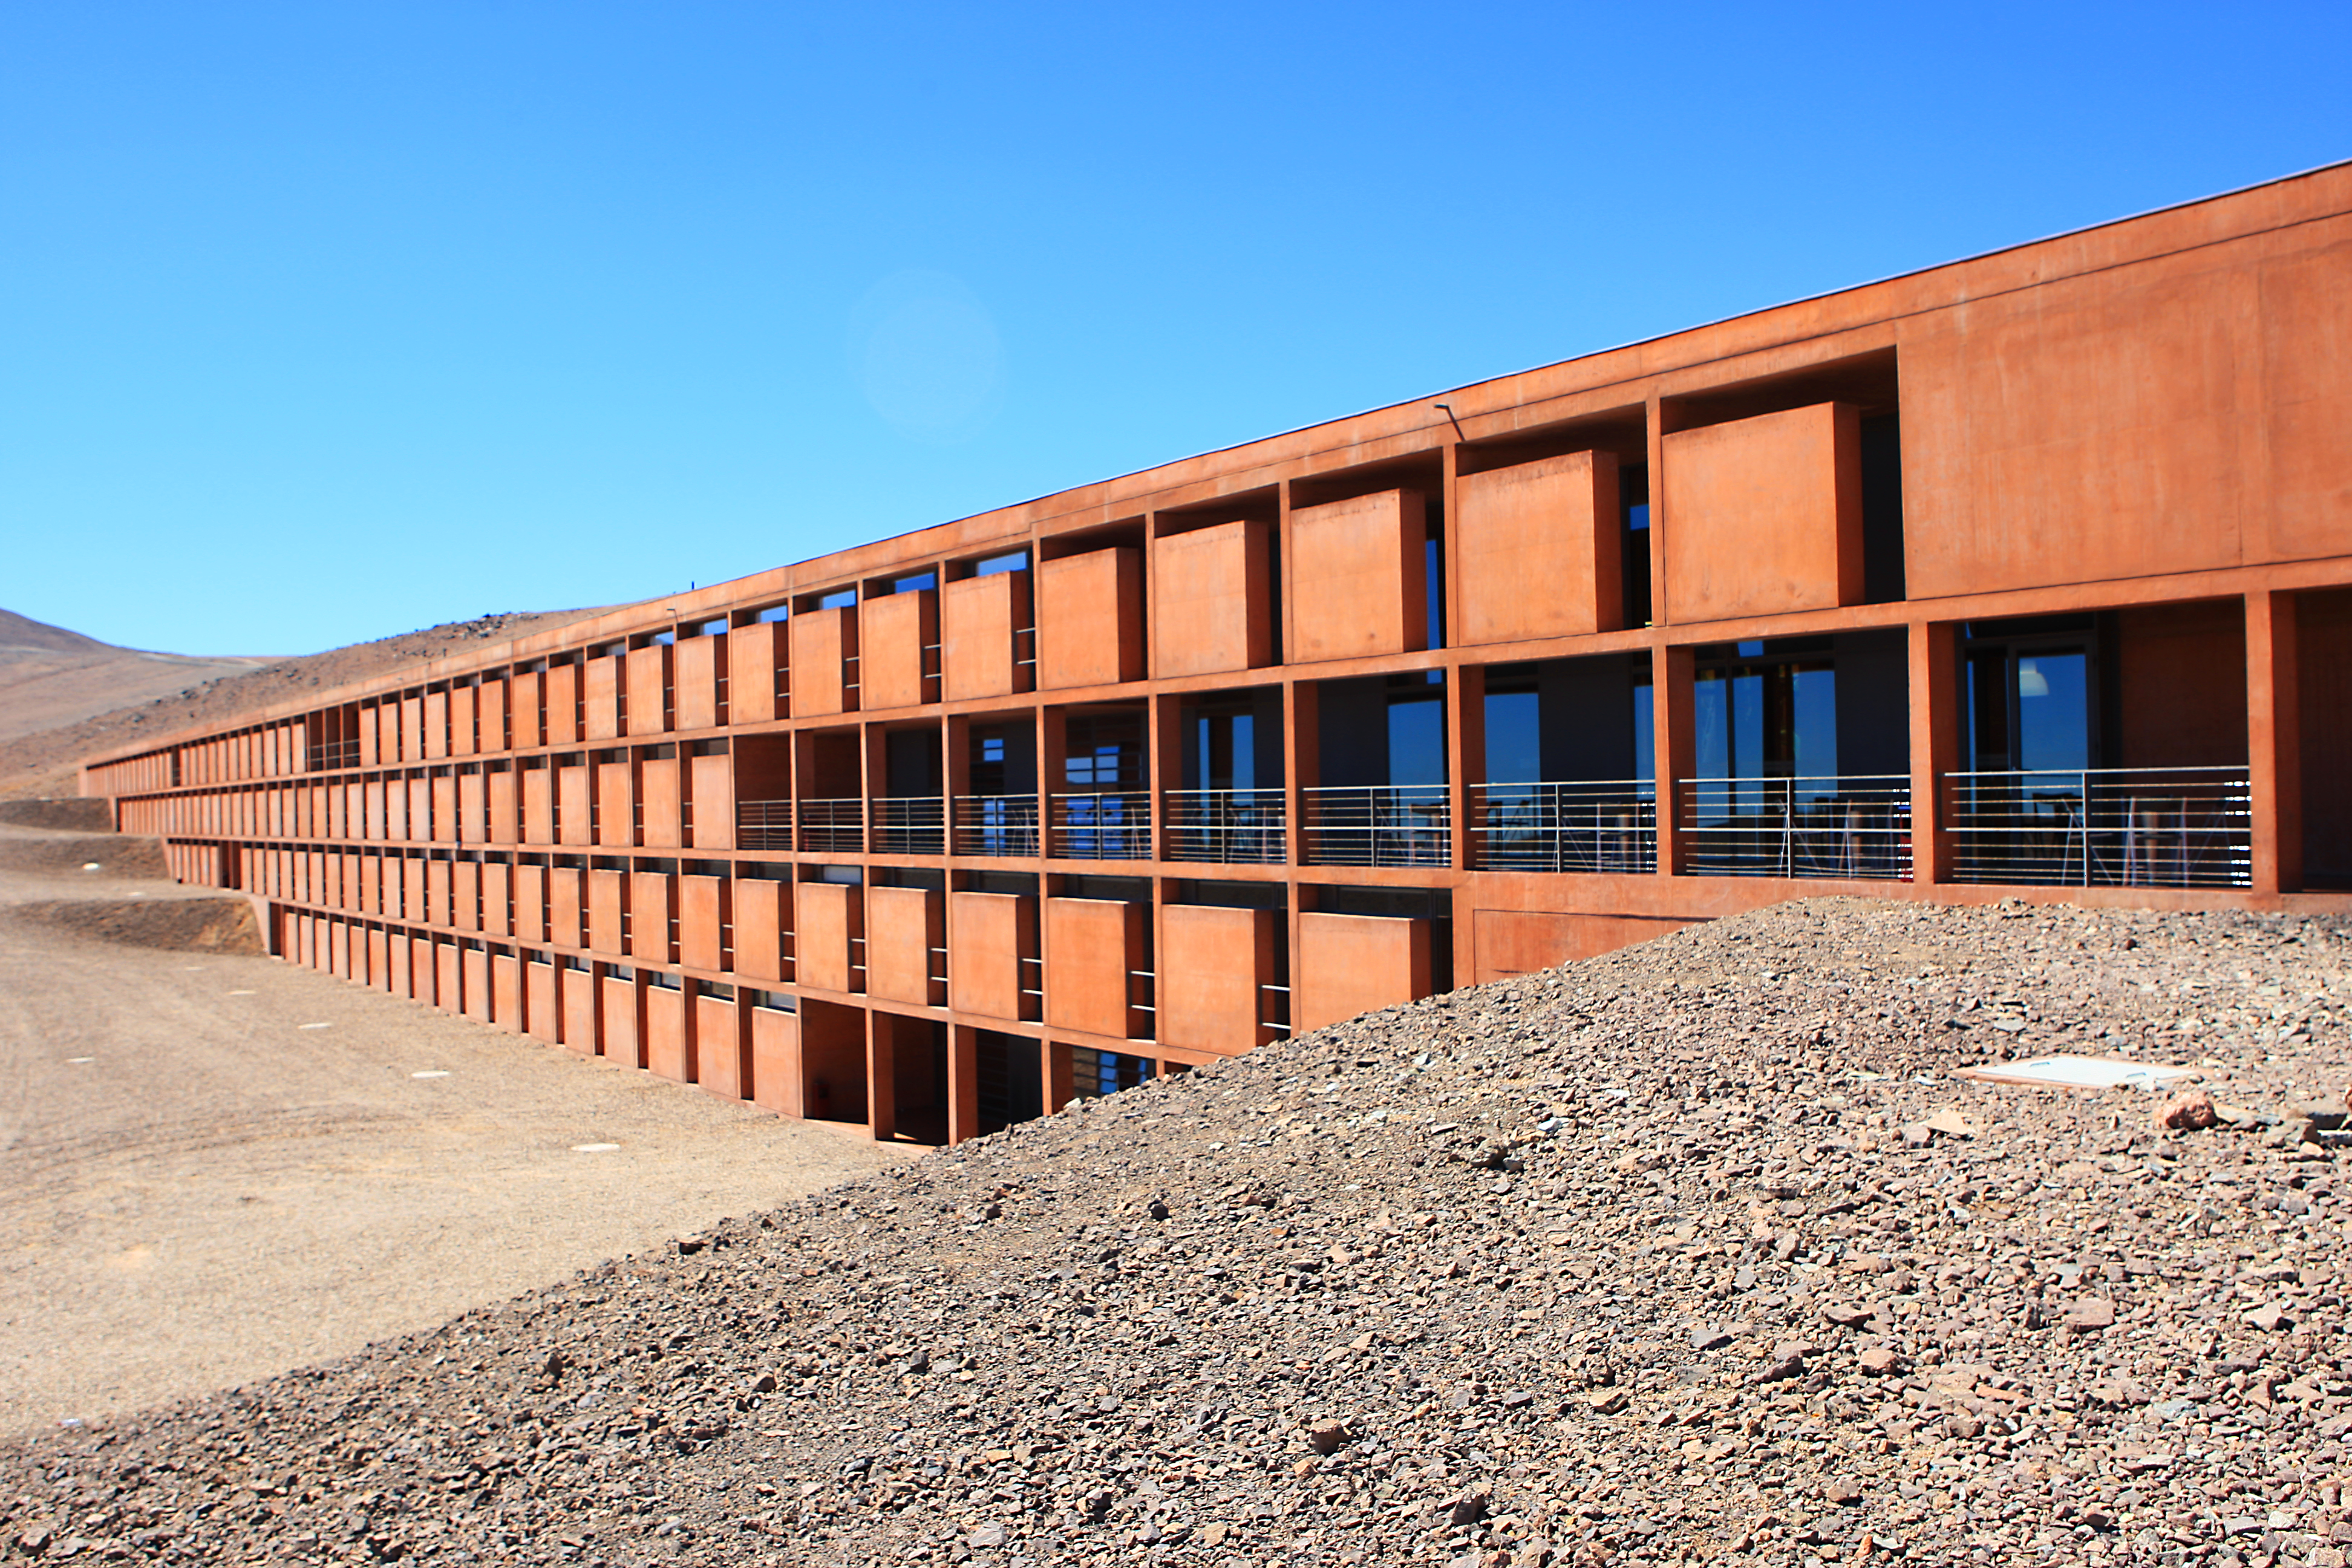

Front of the Paranal Residencia

The visible front of the Paranal Residencia. This award-winning construction was designed by German architects Auer+Weber as a subterranean L-shape; the use of natural materials and colours allows for a smooth integration in the Atacama’s landscape.

Credit: ESO